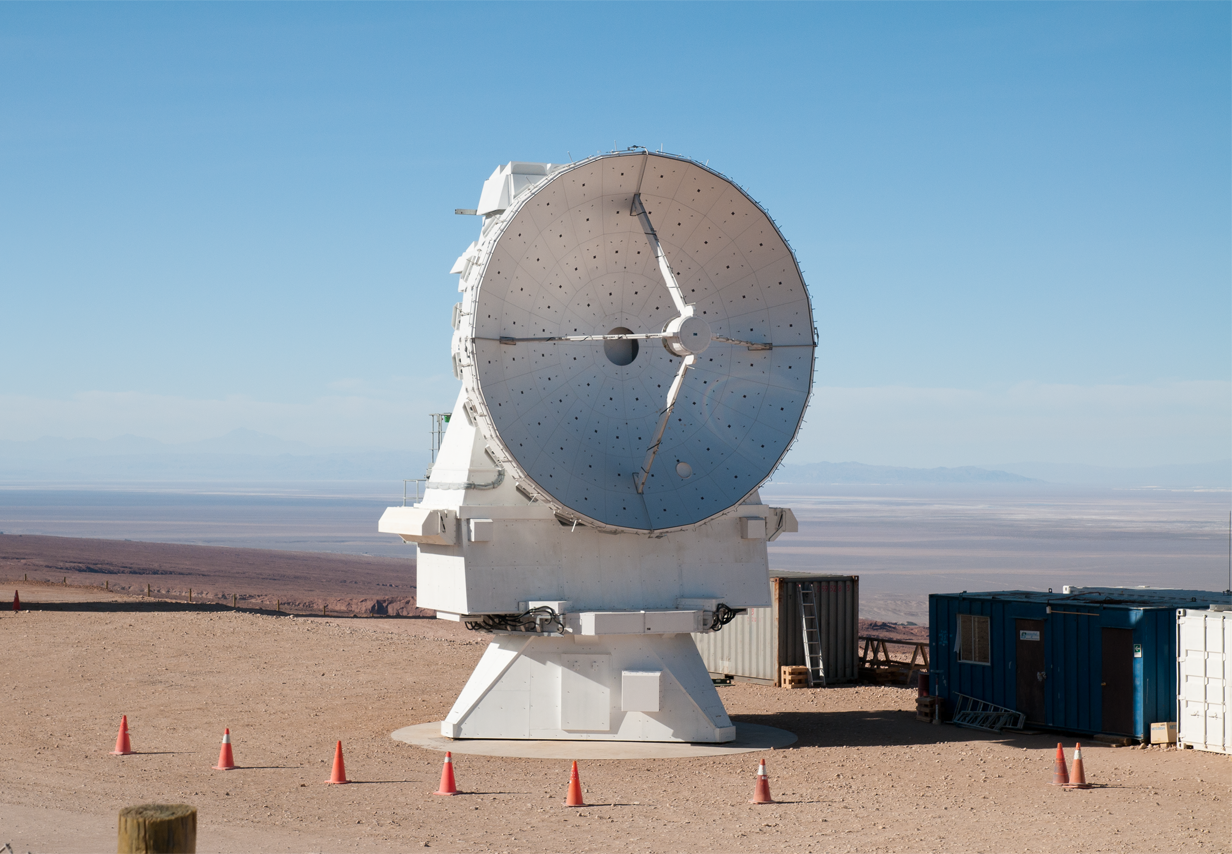

A 7-metre antenna for ALMA

One of the MELCO 7-metre antennas for the ALMA compact array. ALMA is a single telescope of revolutionary design, composed of a main array of fifty 12-metre antennas and an additional compact array of four 12-metre and twelve 7-metre antennas. ALMA, the Atacama Large Millimeter/submillimeter Array is the largest astronomical project in existence and the most powerful submillimetre-wavelength radio telescope in the world.

Credit: ALMA (ESO/NAOJ/NRAO)/A. Caproni (ESO)